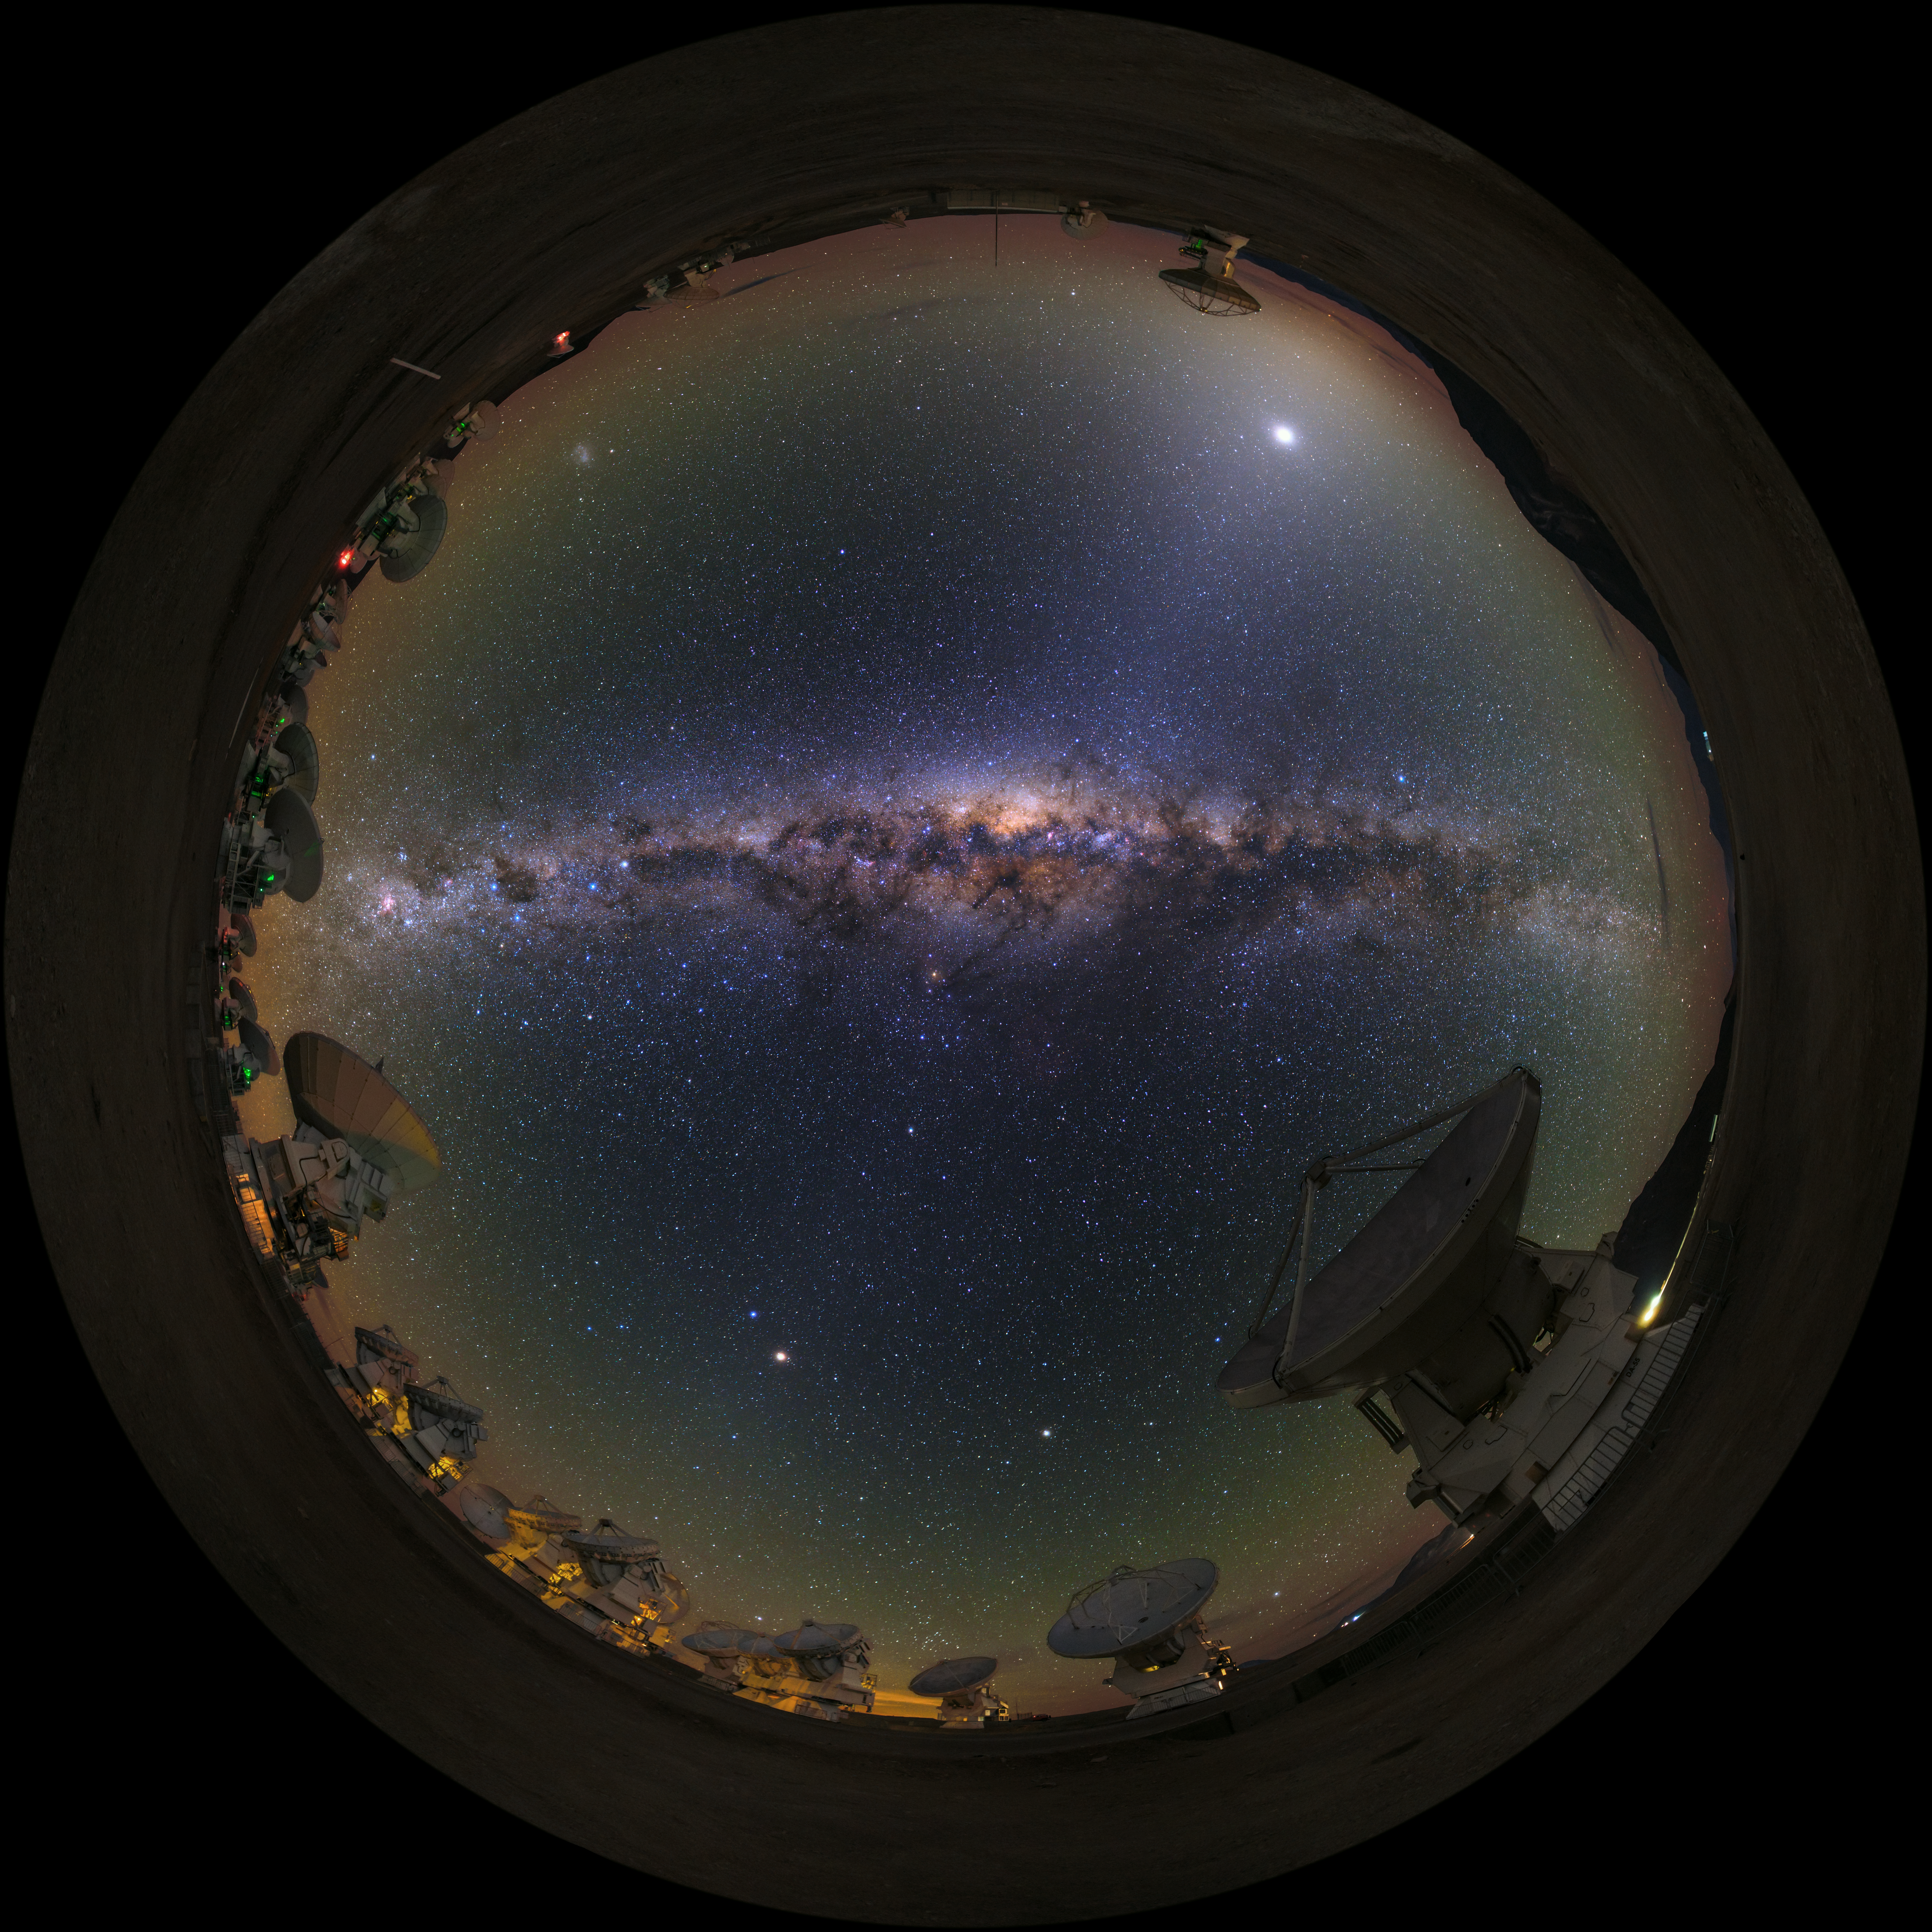

ALMA fish-eye

A UHD fish-eye/fulldome view of the Atacama Large Millimeter/submillimeter Array (ALMA). Overhead, the Milky Way shines brightly. Taken during the ESO Ultra HD Expedition.

Credit: ESO/B. Tafreshi (twanight.org)